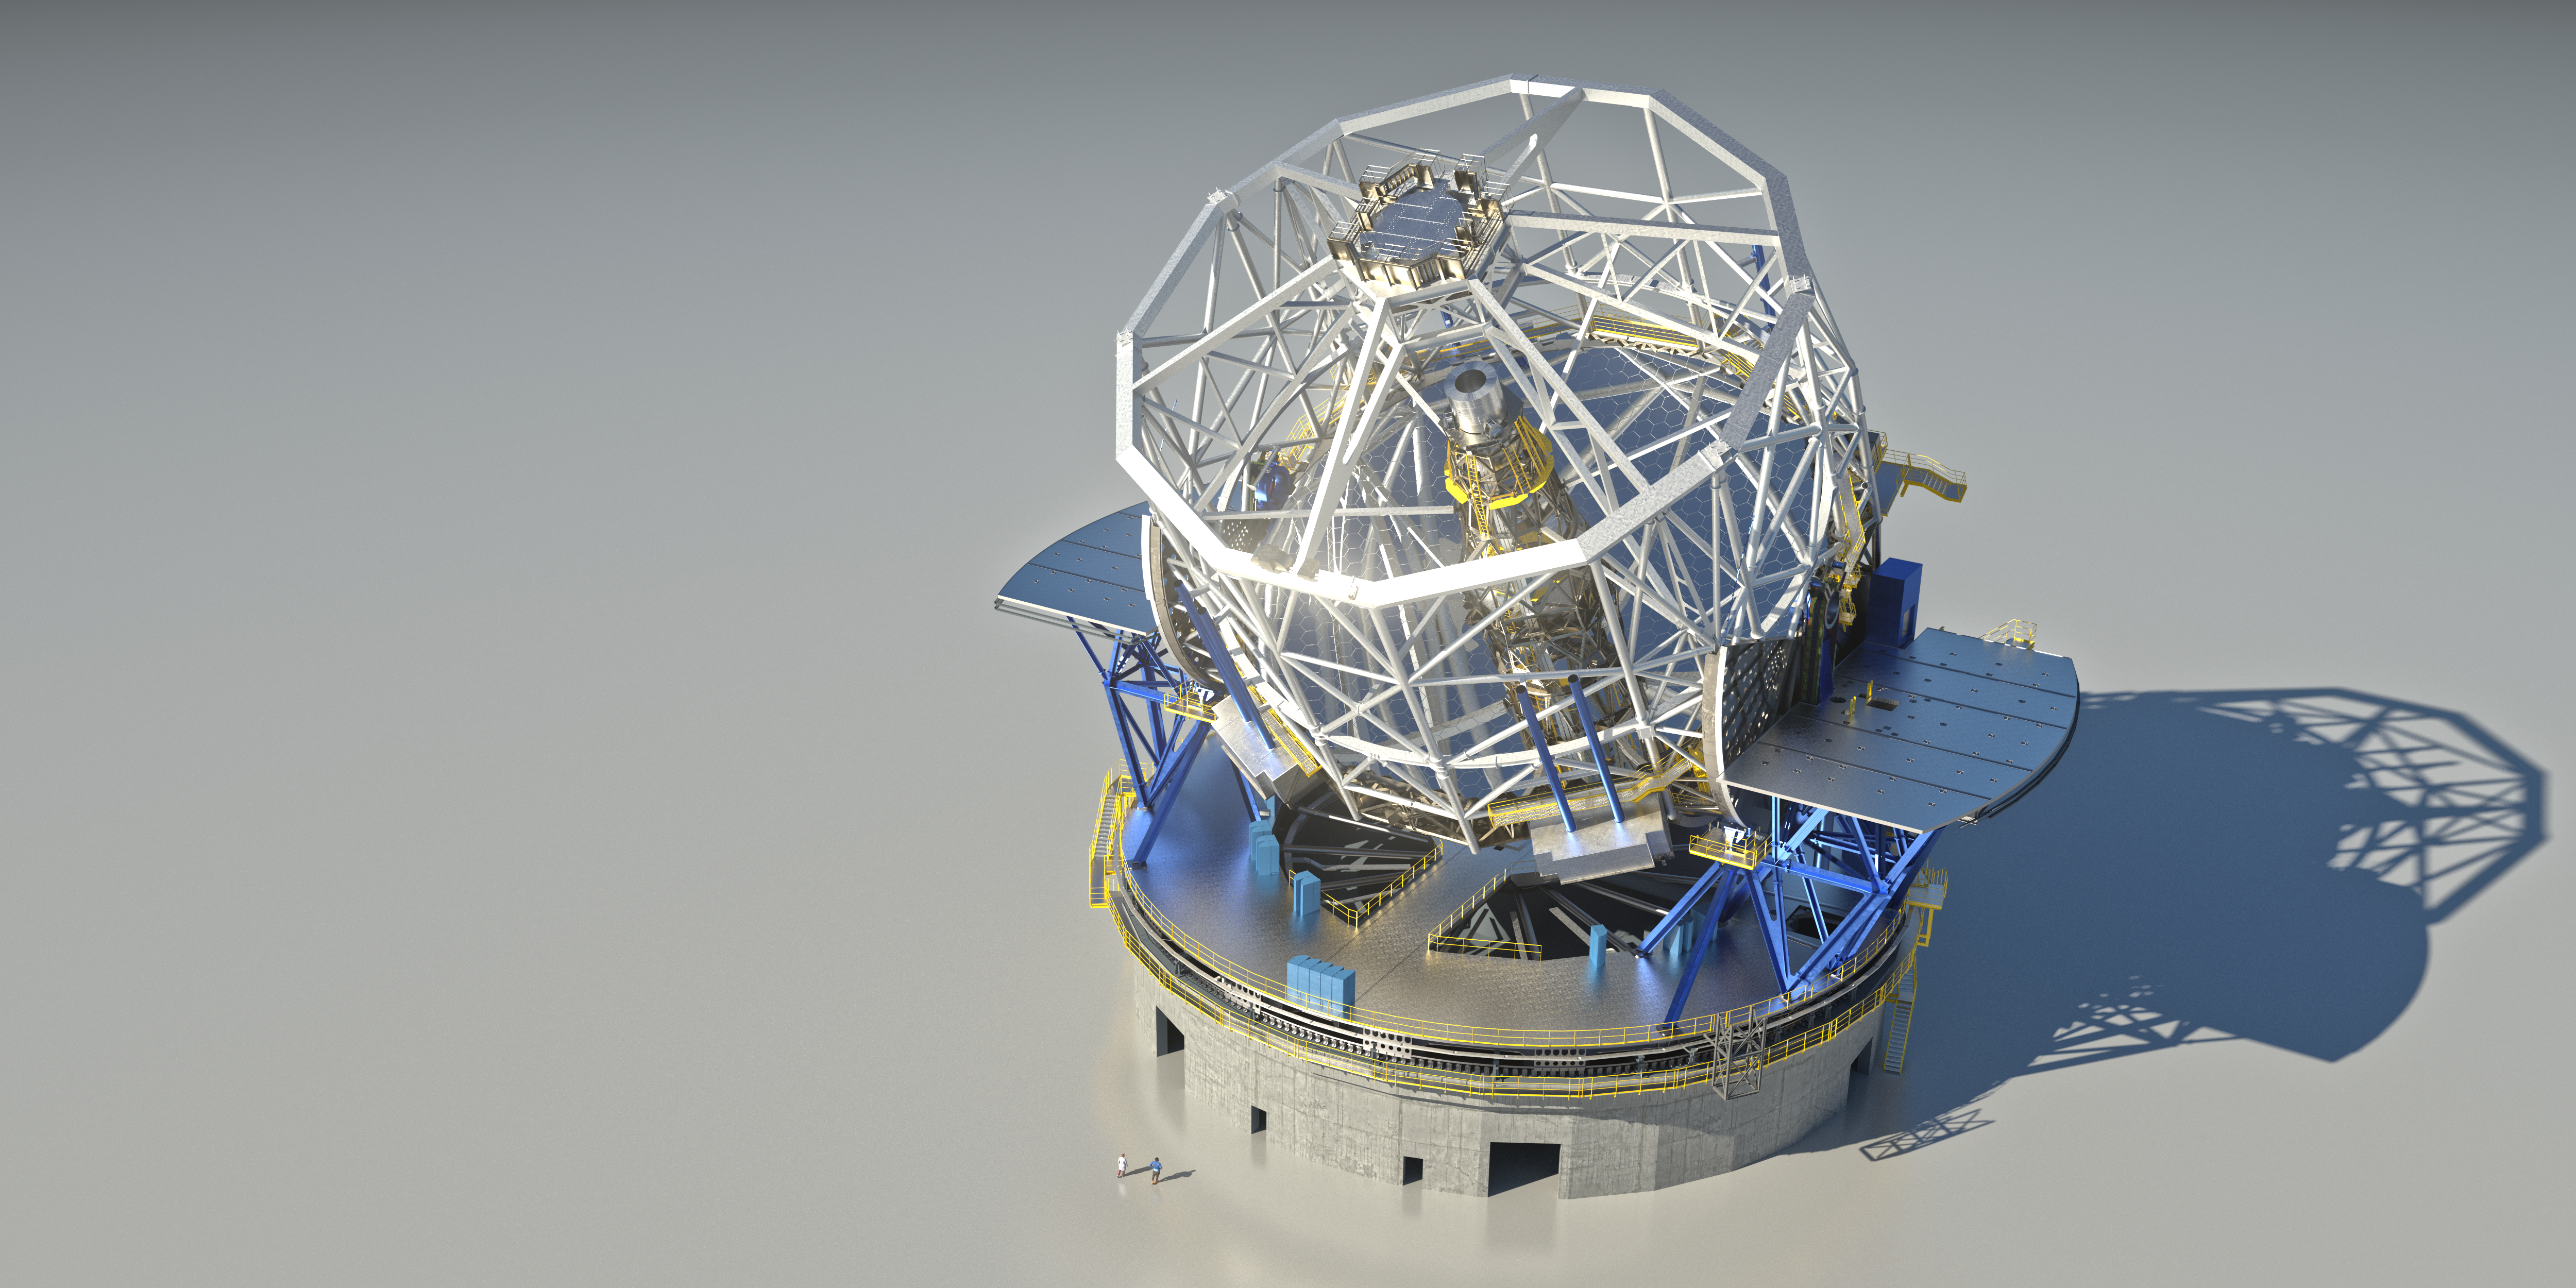

Model of the ELT

Once built, this gigantic structure will hold the world’s largest optical telescope, the Extremely Large Telescope or ELT. The combined weight of the ELT’s 5 mirrors, multiple scientific instruments and base structure will reach around 4600 tons. The planned dome encompassing this structure will reach 88 metres across and 80 metres tall. This extra 6000 tons dome shielding is necessary for the protection of the telescope’s 39-metre segmented main mirror from the elements in the Chilean Atacama Desert.

Credit: ESO